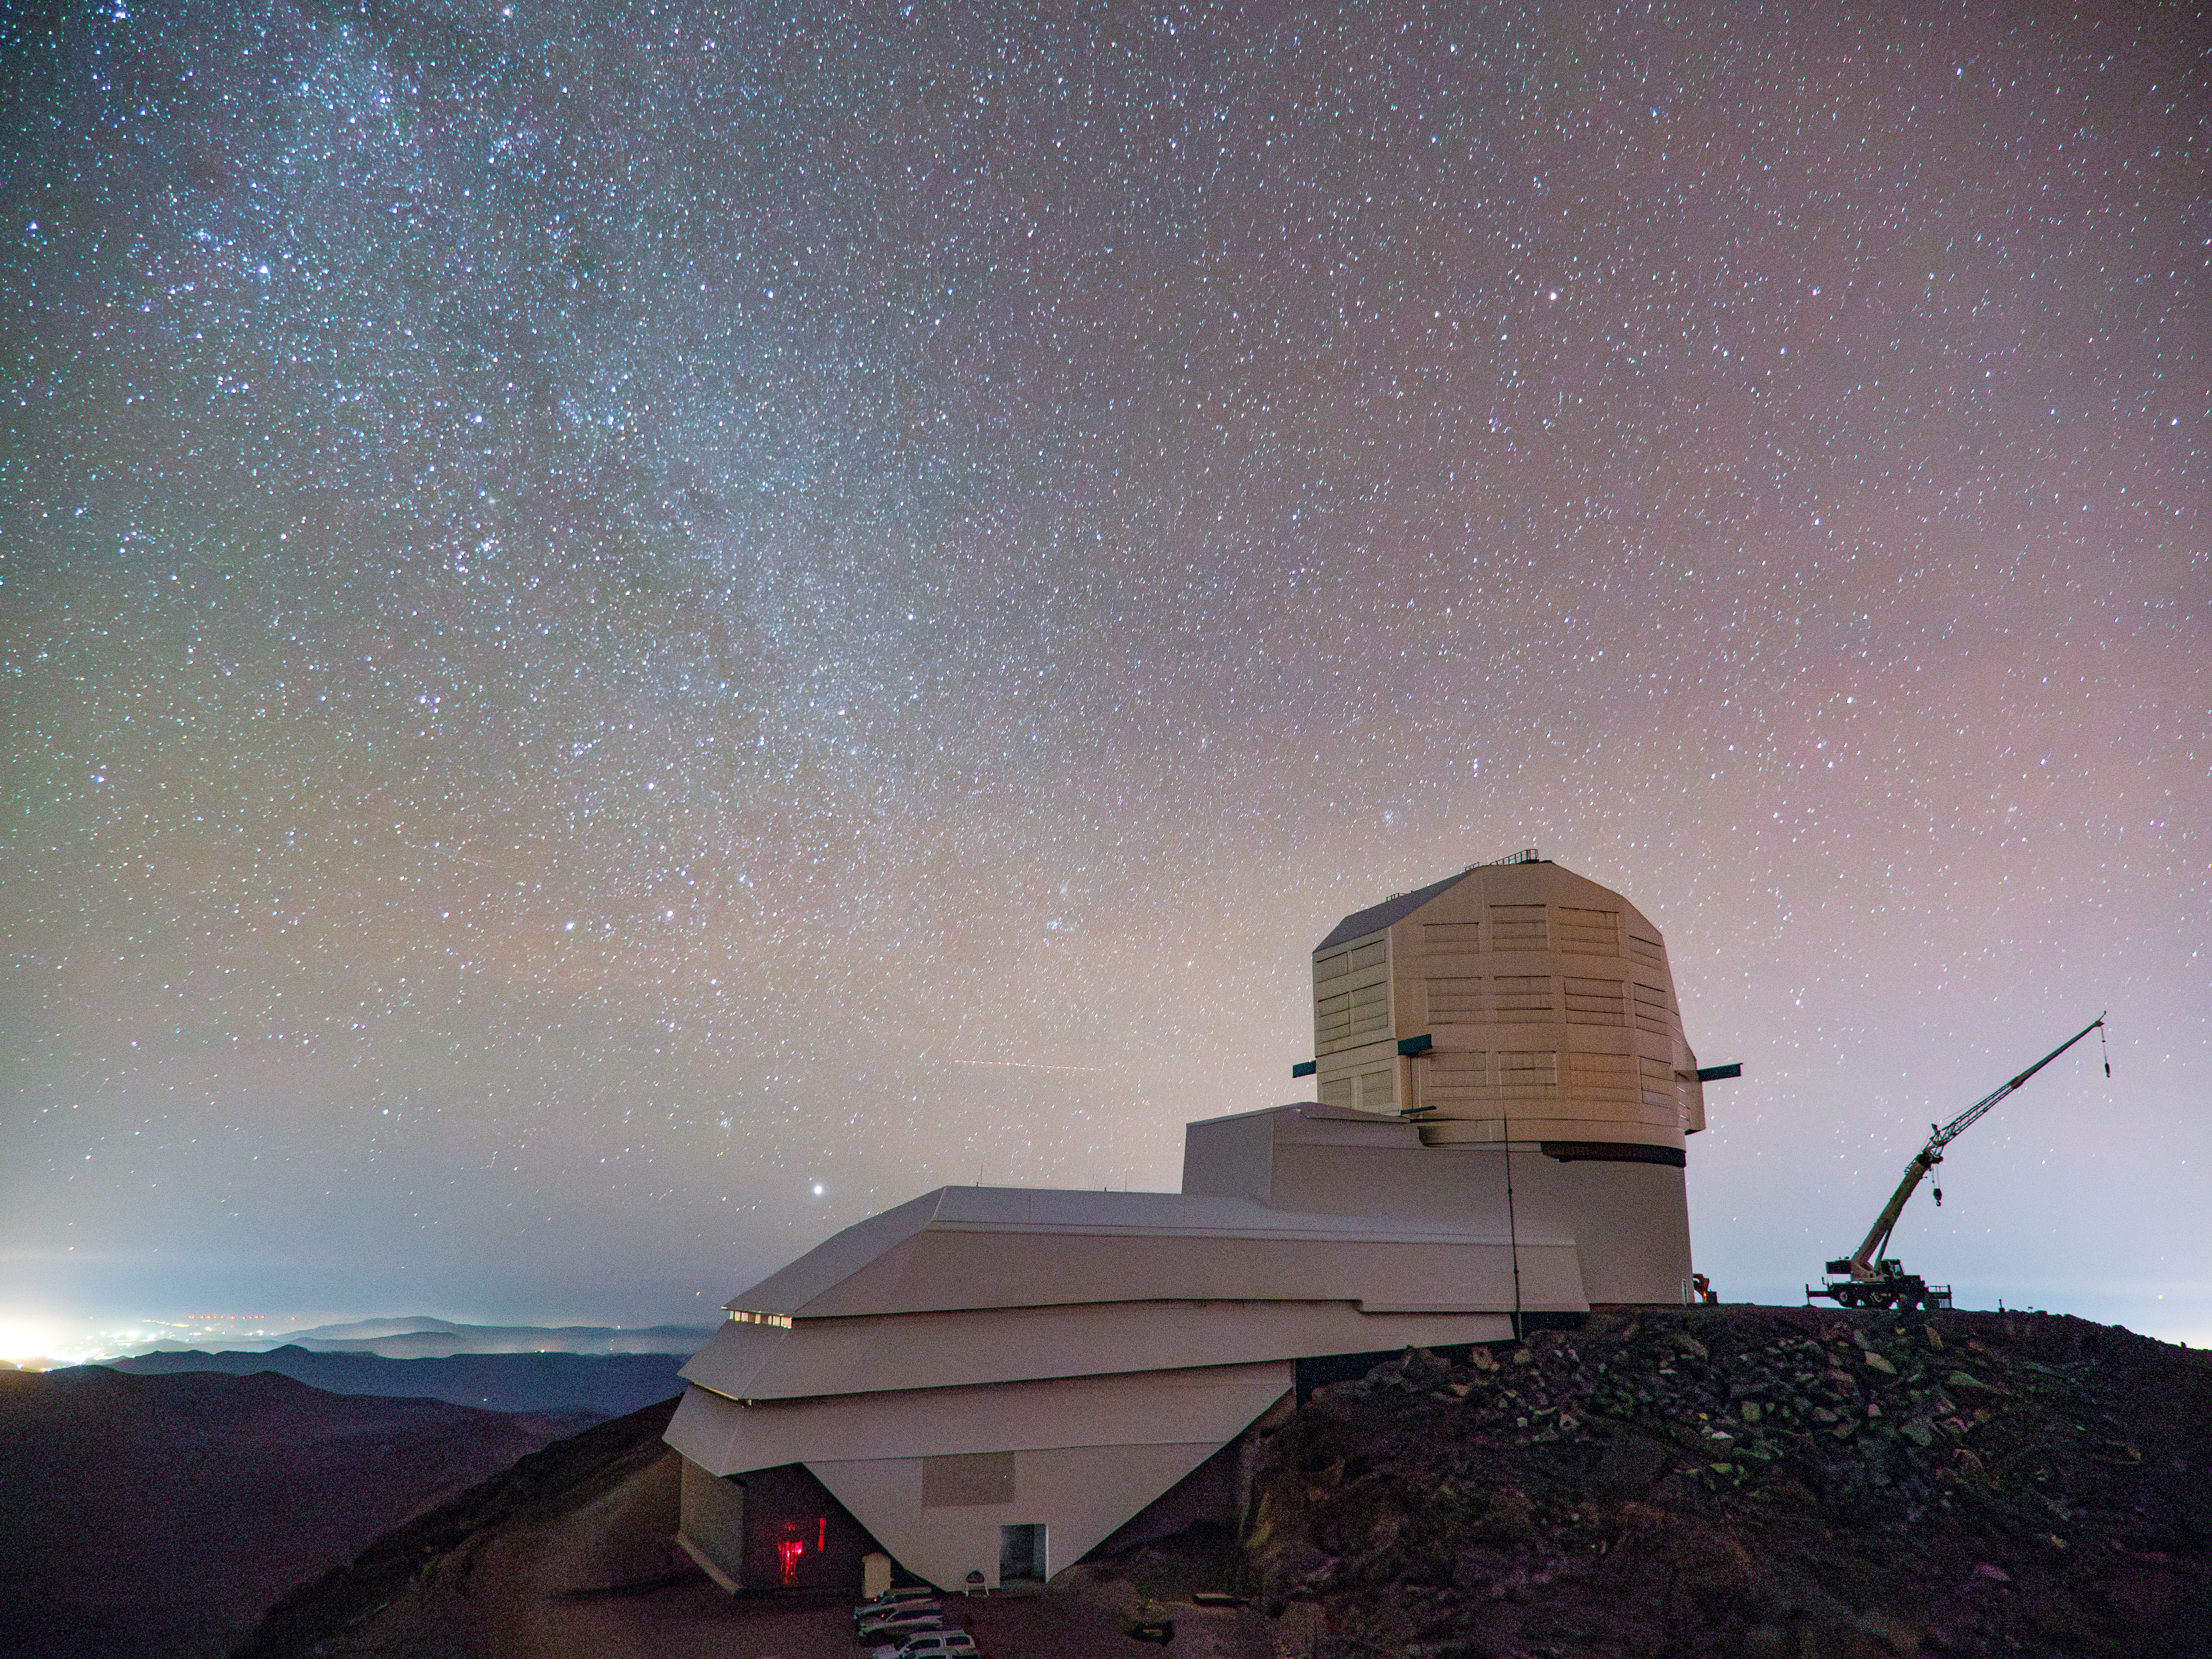

Rubin Under the Stars

Rubin Observatory under a starry night sky

Credit: RubinObs/NOIRLab/SLAC/NSF/DOE/AURA/H. Stockebrand